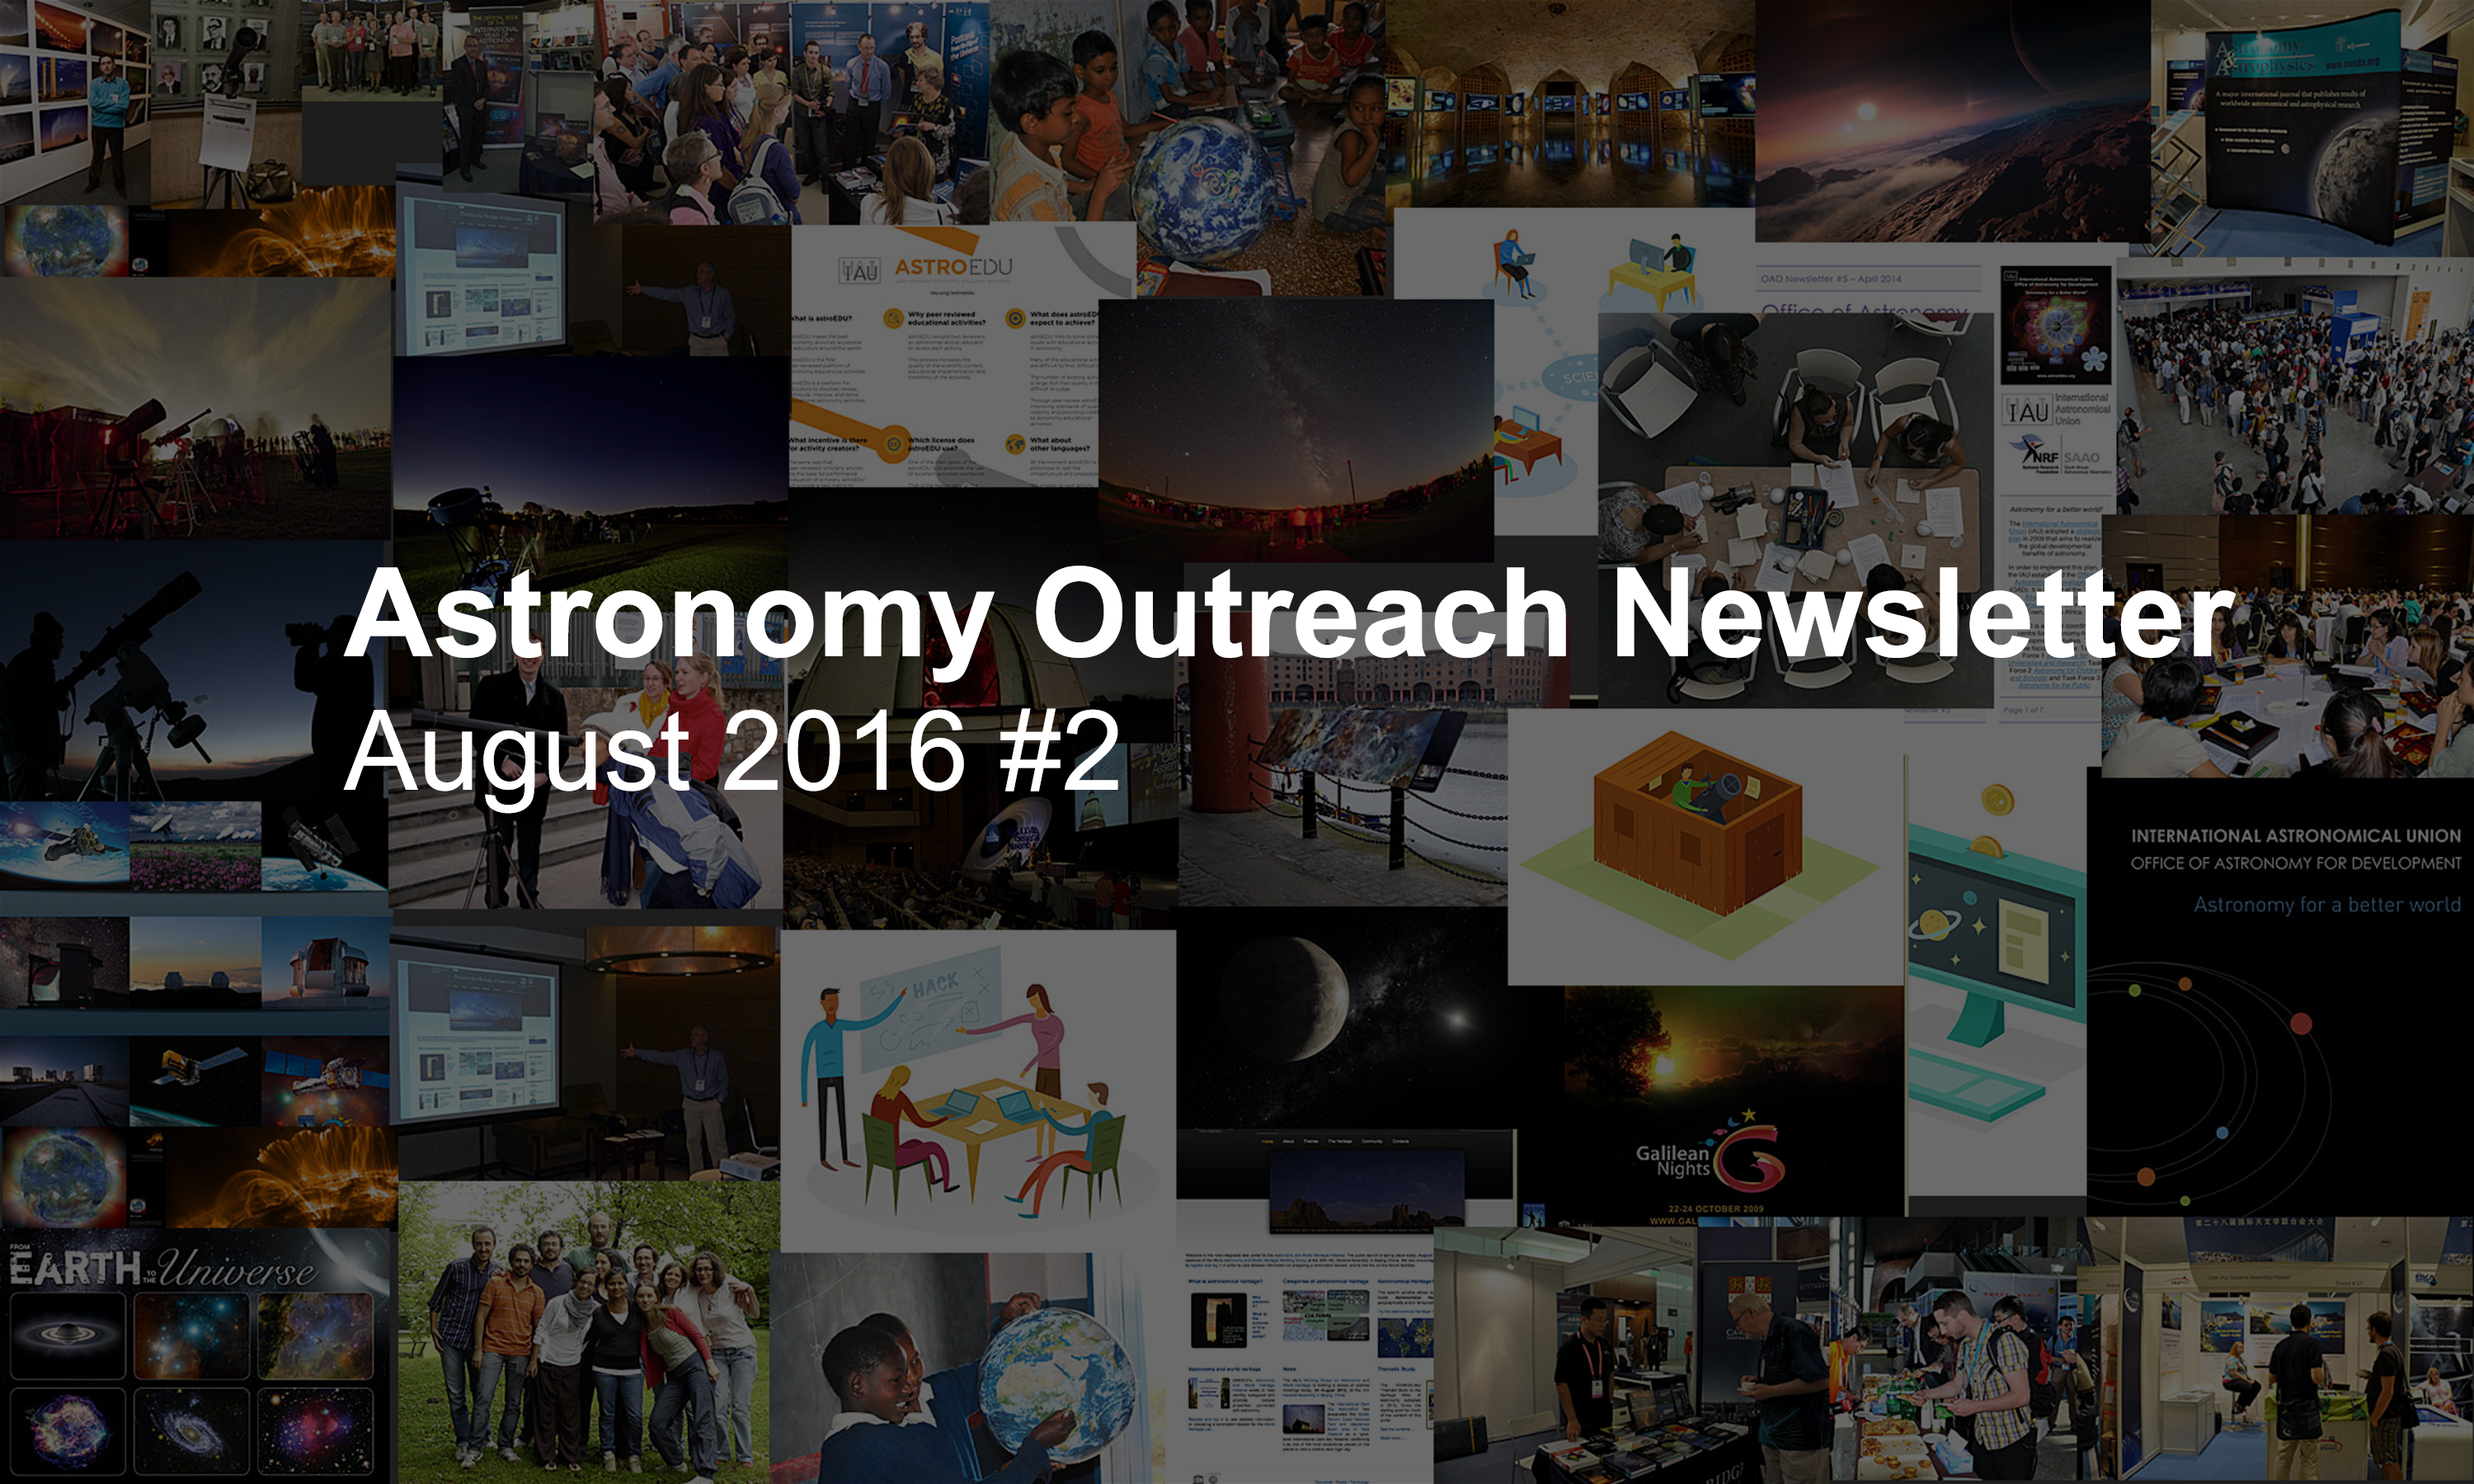

IAU Astronomy Outreach Newsletter #16 2016 (August 2016 #2)

IAU Astronomy Outreach Newsletter #16 2016 (August 2016 #2).

Credit: IAU